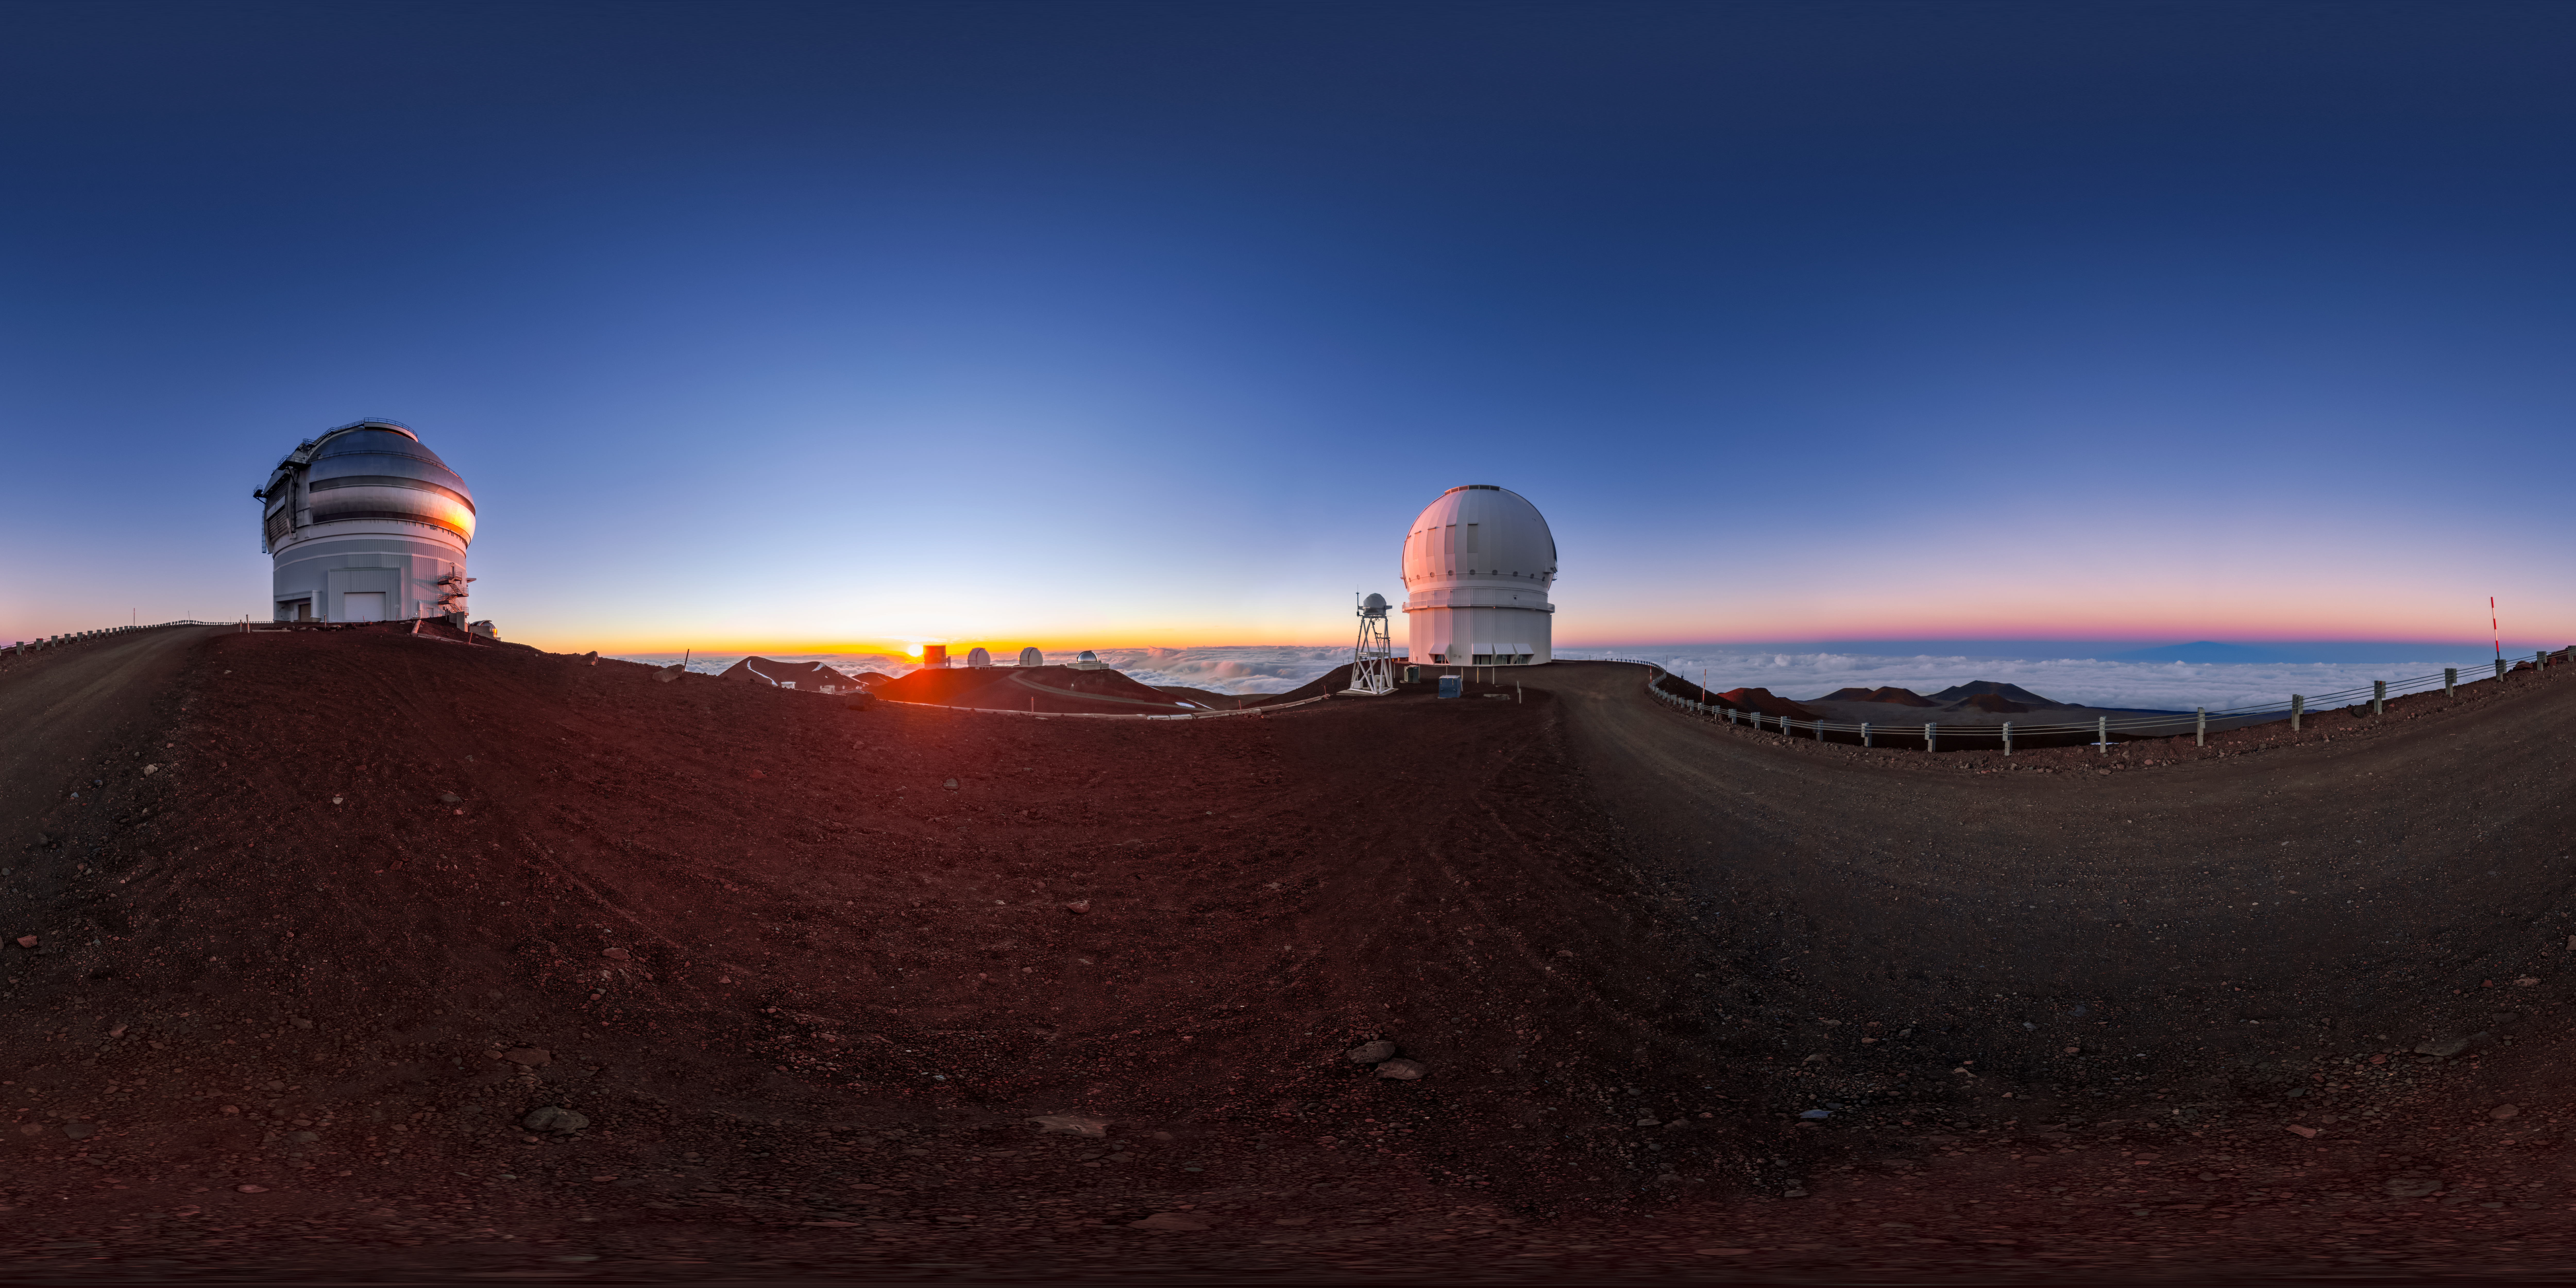

Maunakea Sunset 360 Panorama

A 360 panorama of a sunset at Maunakea in Hawai‘i. Visible are Gemini North on the left, and the Canada-France-Hawai‘i Telescope on the right.

A fulldome version of this image can be viewed here.

Credit: International Gemini Observatory/NOIRLab/NSF/AURA/ T. Slovinský